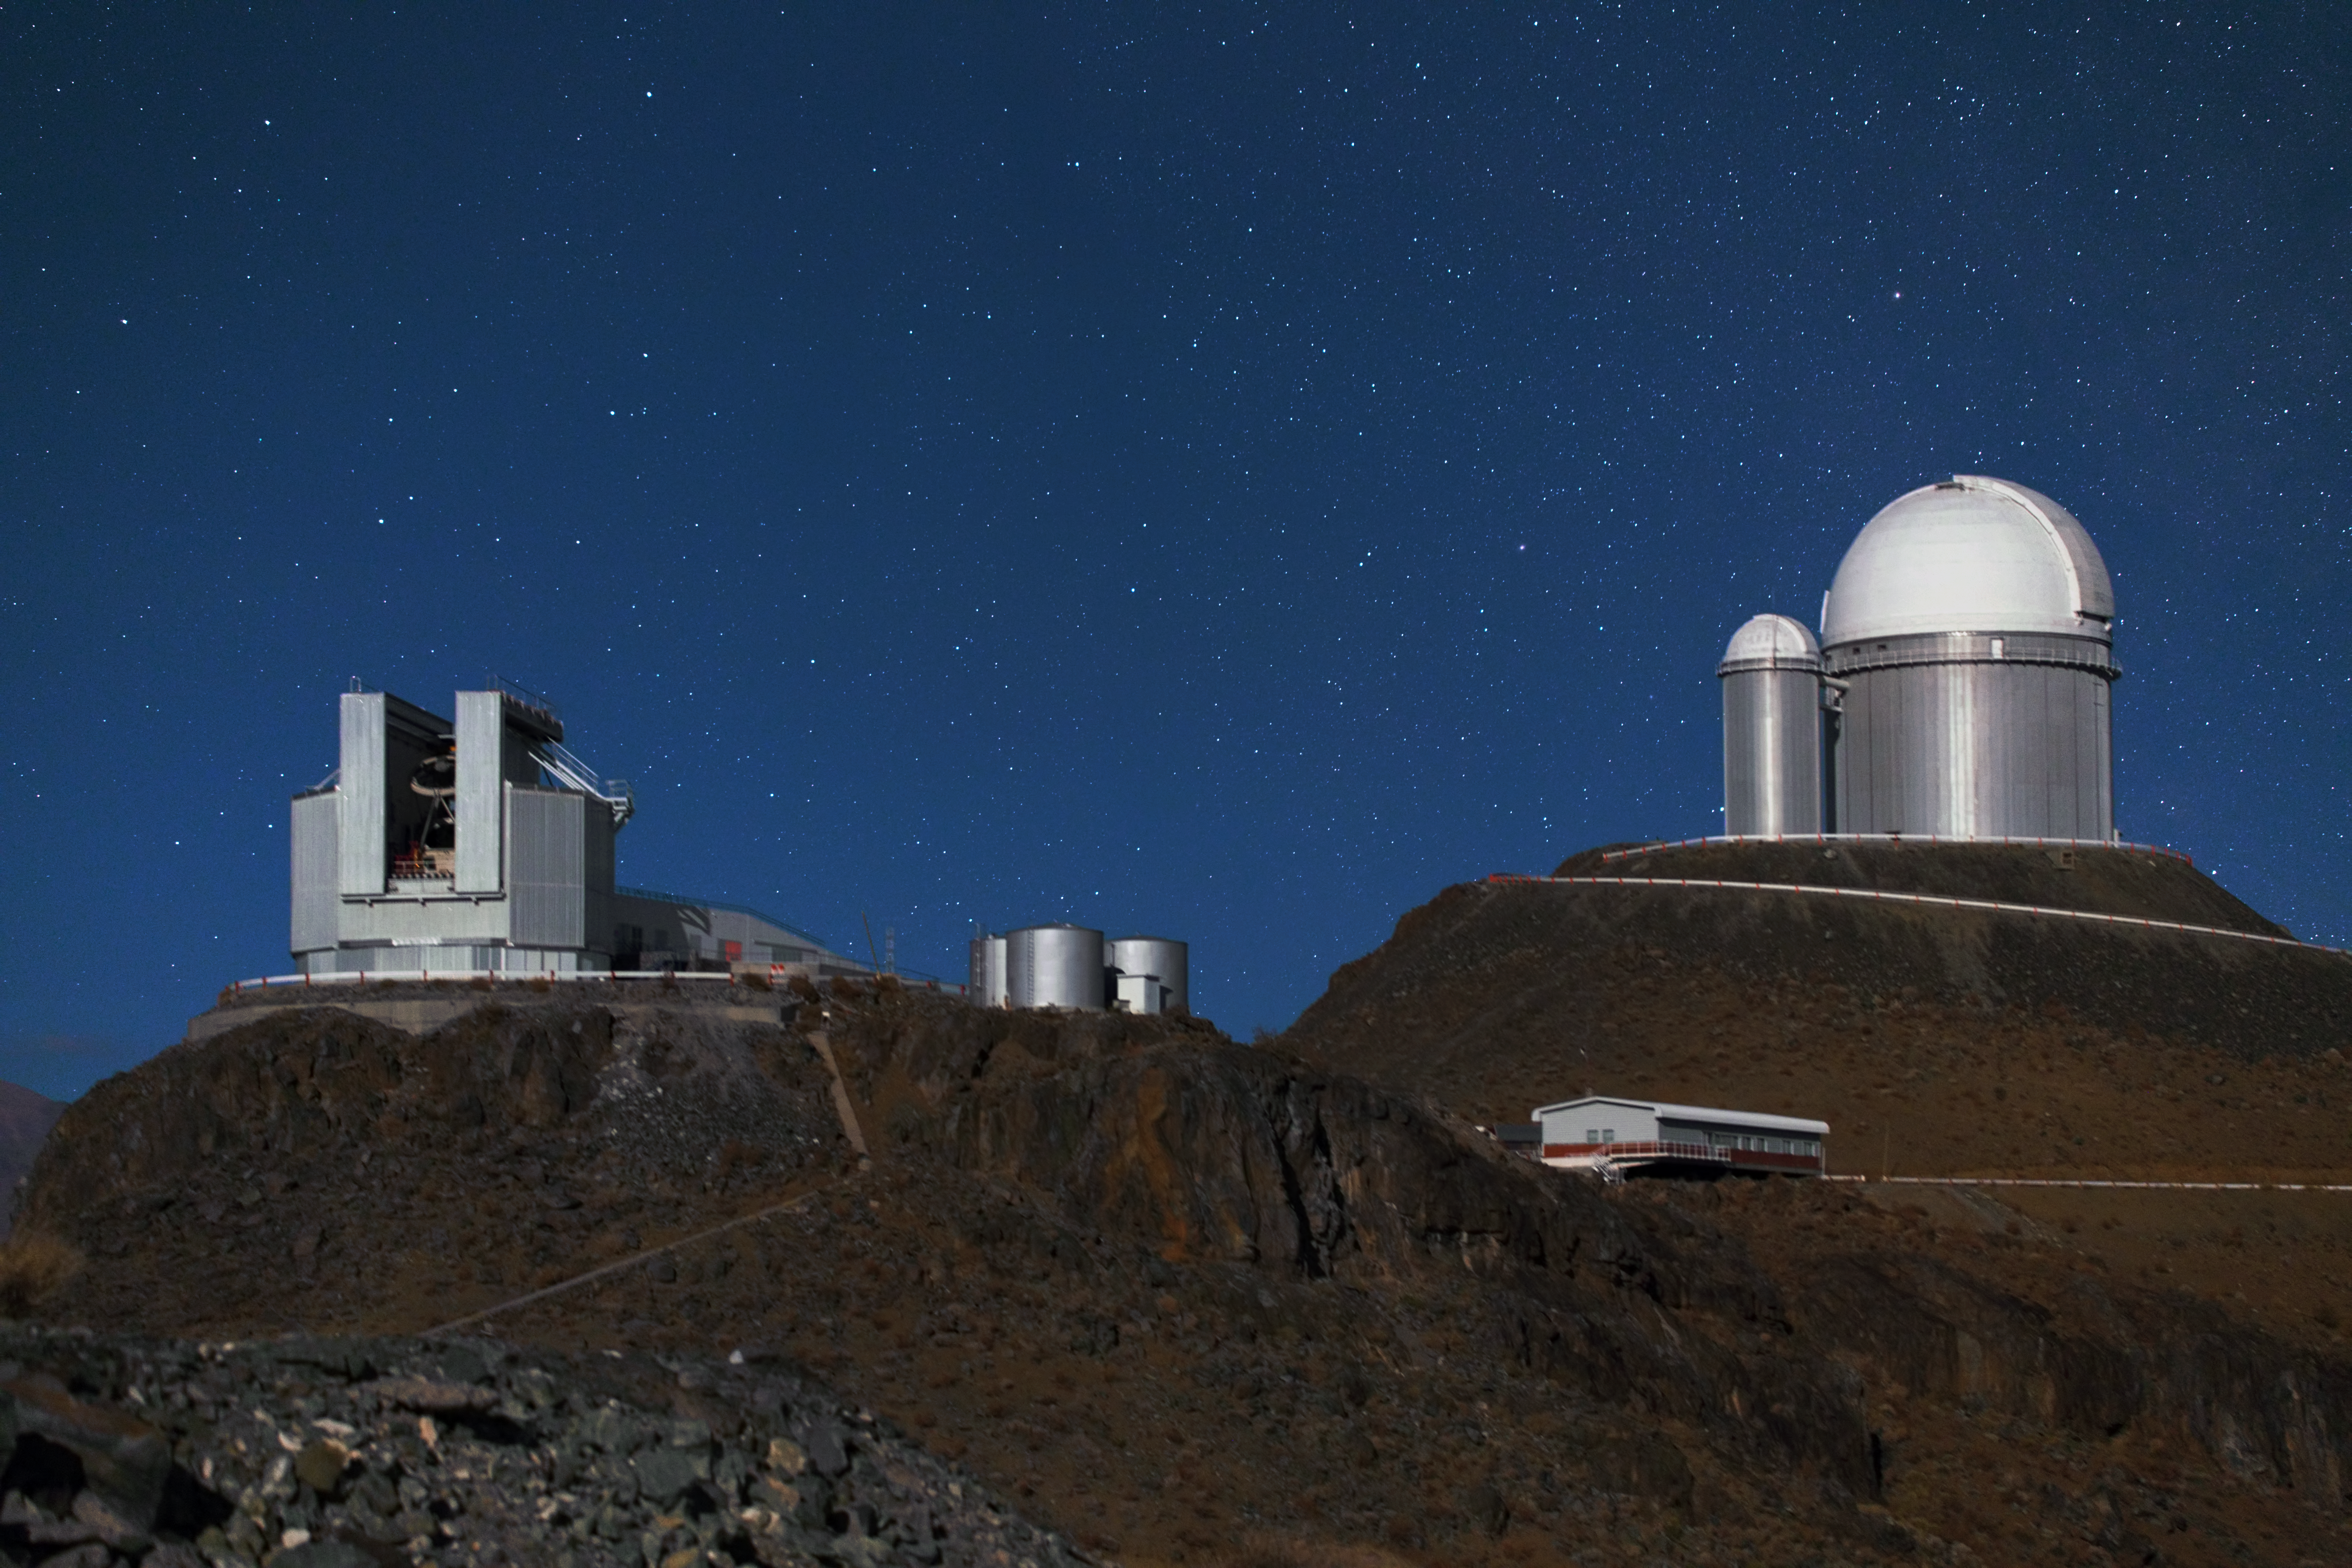

Highlights of La Silla

In this image two of La Silla's telescopes are shown on elevated plateaus at the observatory. On the left is the New Technology Telescope (NTT). This was the first telescope with active optics and functioned as a trial-run for the optics used by the Very Large Telescope (VLT). A bit higher up on the right is the ESO 3.6-metre telescope. This telescope has the High Accuracy Radial velocity Planet Searcher (HARPS) — the world's foremost planet hunter — mounted to it. In the smaller dome attached to the ESO 3.6-metre telescope is the decommissioned Coudé Auxiliary telescope.

Credit: Y. Beletsky (LCO)/ESO